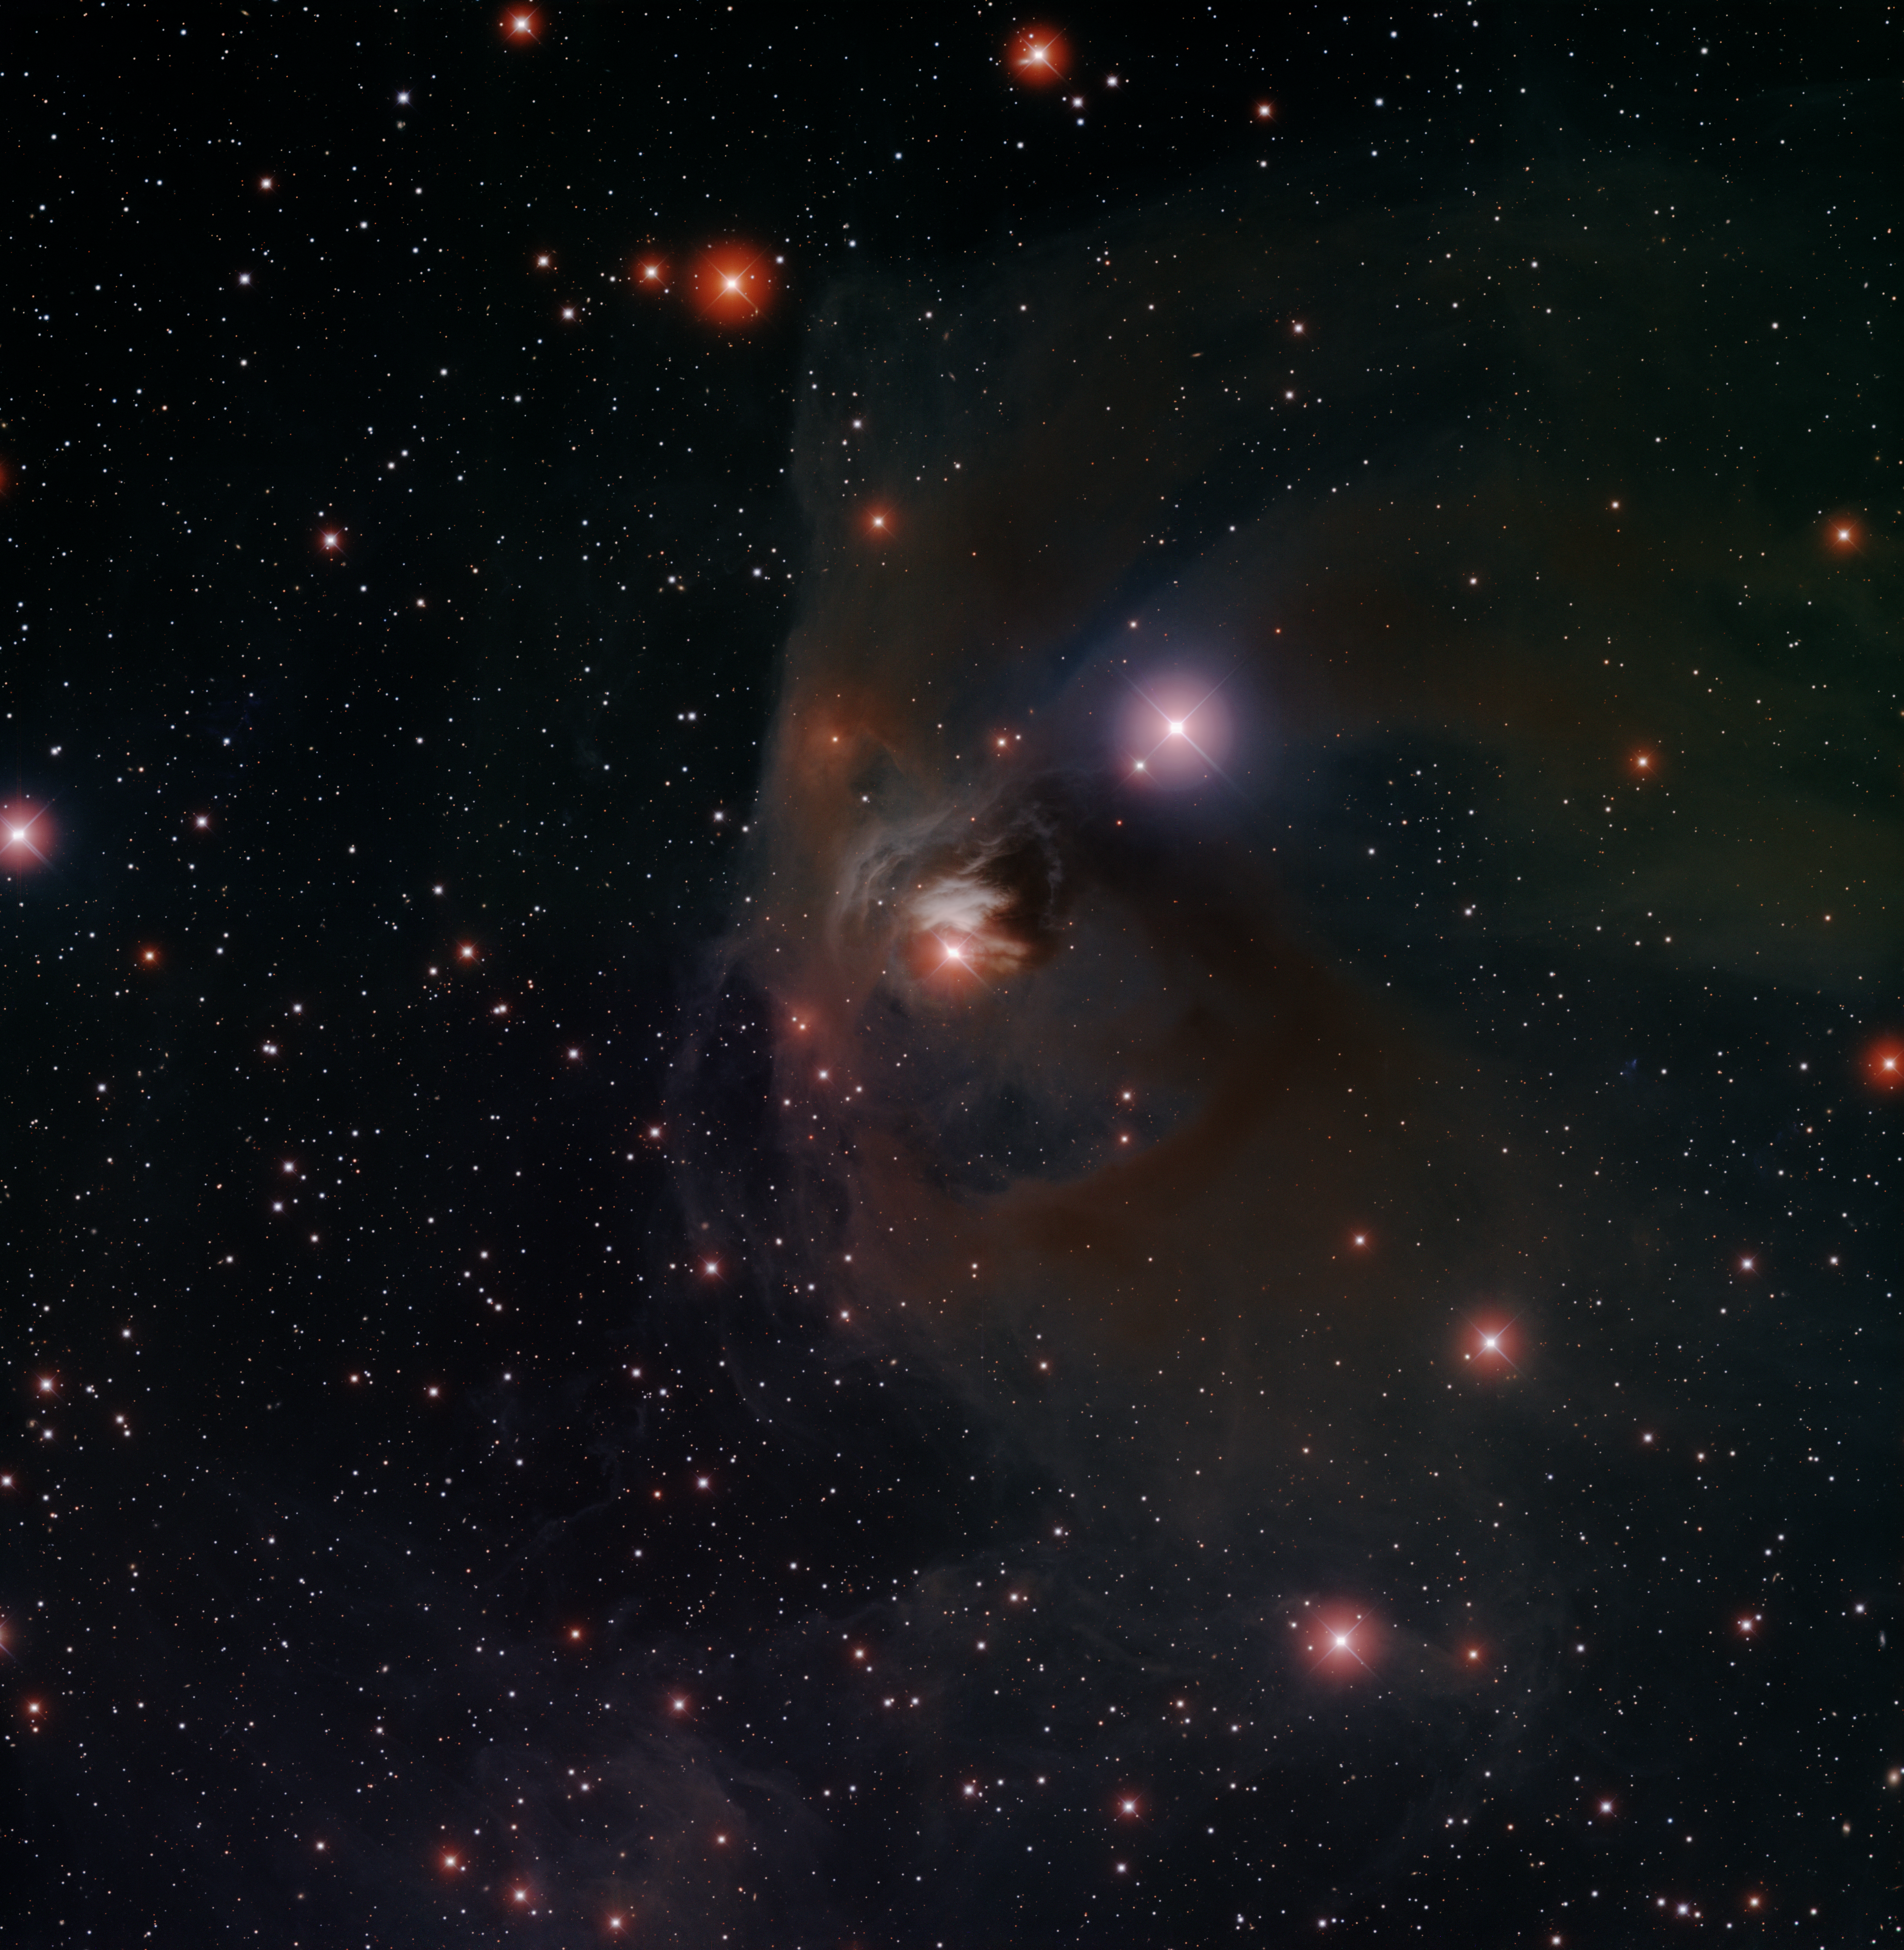

T Tauri in NGC 1555

T Tauri is a famous variable star in the constellation of Taurus. In this image, it is the star at the center of the image, embedded in dust and gas. The nebula itself is known as NGC 1555. T Tauri is the prototype for a class of stars (known collectively as "T Tau stars") that are notable because they are very young stars in the process of forming. These stars have just recently emerged from the dense dust and gas "cocoons" from which they formed.

Credit: T. A. Rector/University of Alaska Anchorage, H. Schweiker/WIYN and NOIRLab/NSF/AURA